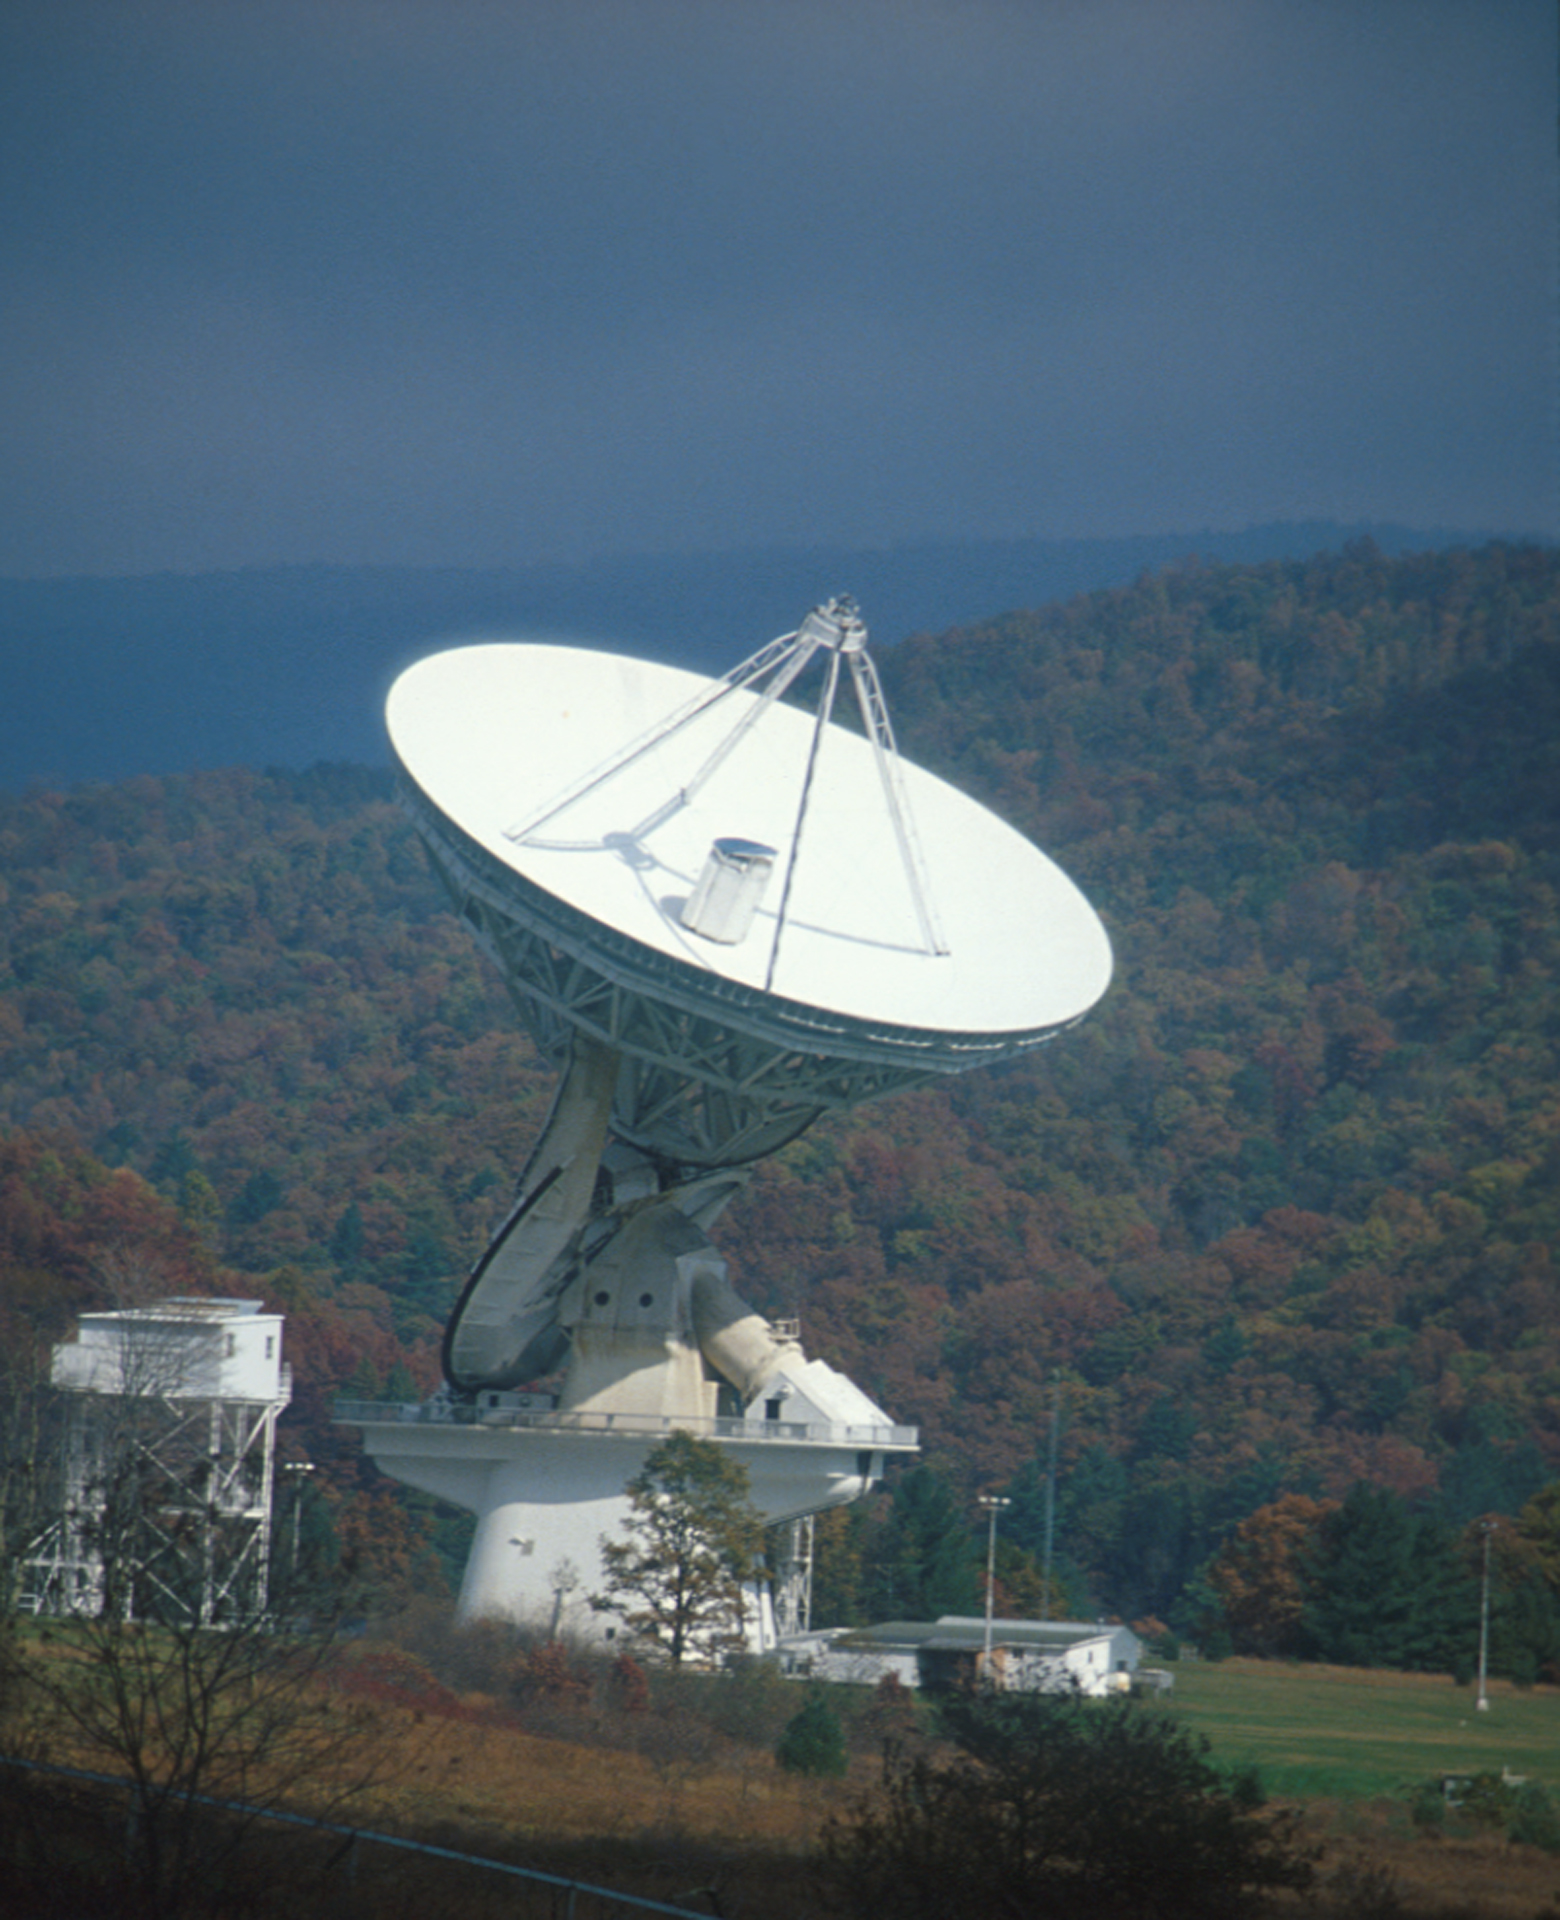

Observing in Autumn

This 140-foot aluminum-clad parabolic dish antenna sits on the world's largest polar-aligned mount. The rounded yoke swivels around the central axis of the telescope which is aligned perfectly with the rotational axes of the Earth. In this way, the 43-meter dish can easily track objects in the sky as they appear to rise and set from the Earth's spin on its axis. The small white tower to the left is rolled up to the telescope when the dish is lowered to the ground for engineers to work on the prime focus at the tips of the four support legs.

Credit: NRAO/AUI/NSF